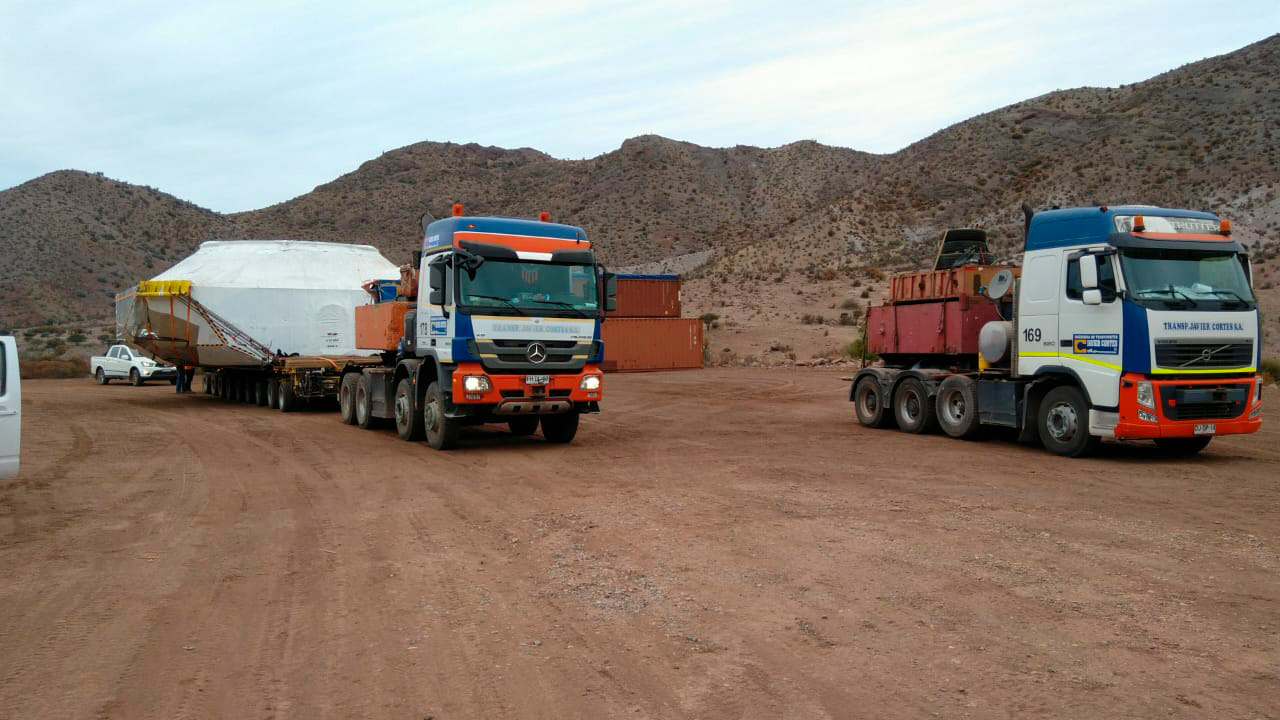

M1M3 Cell Arrives in Chile

The M1M3 Cell, the steel support structure for the M1M3 mirror, arrived in Coquimbo and was transported to the LSST summit facility in early July 2019.

Credit: Rubin Observatory/NSF/AURA